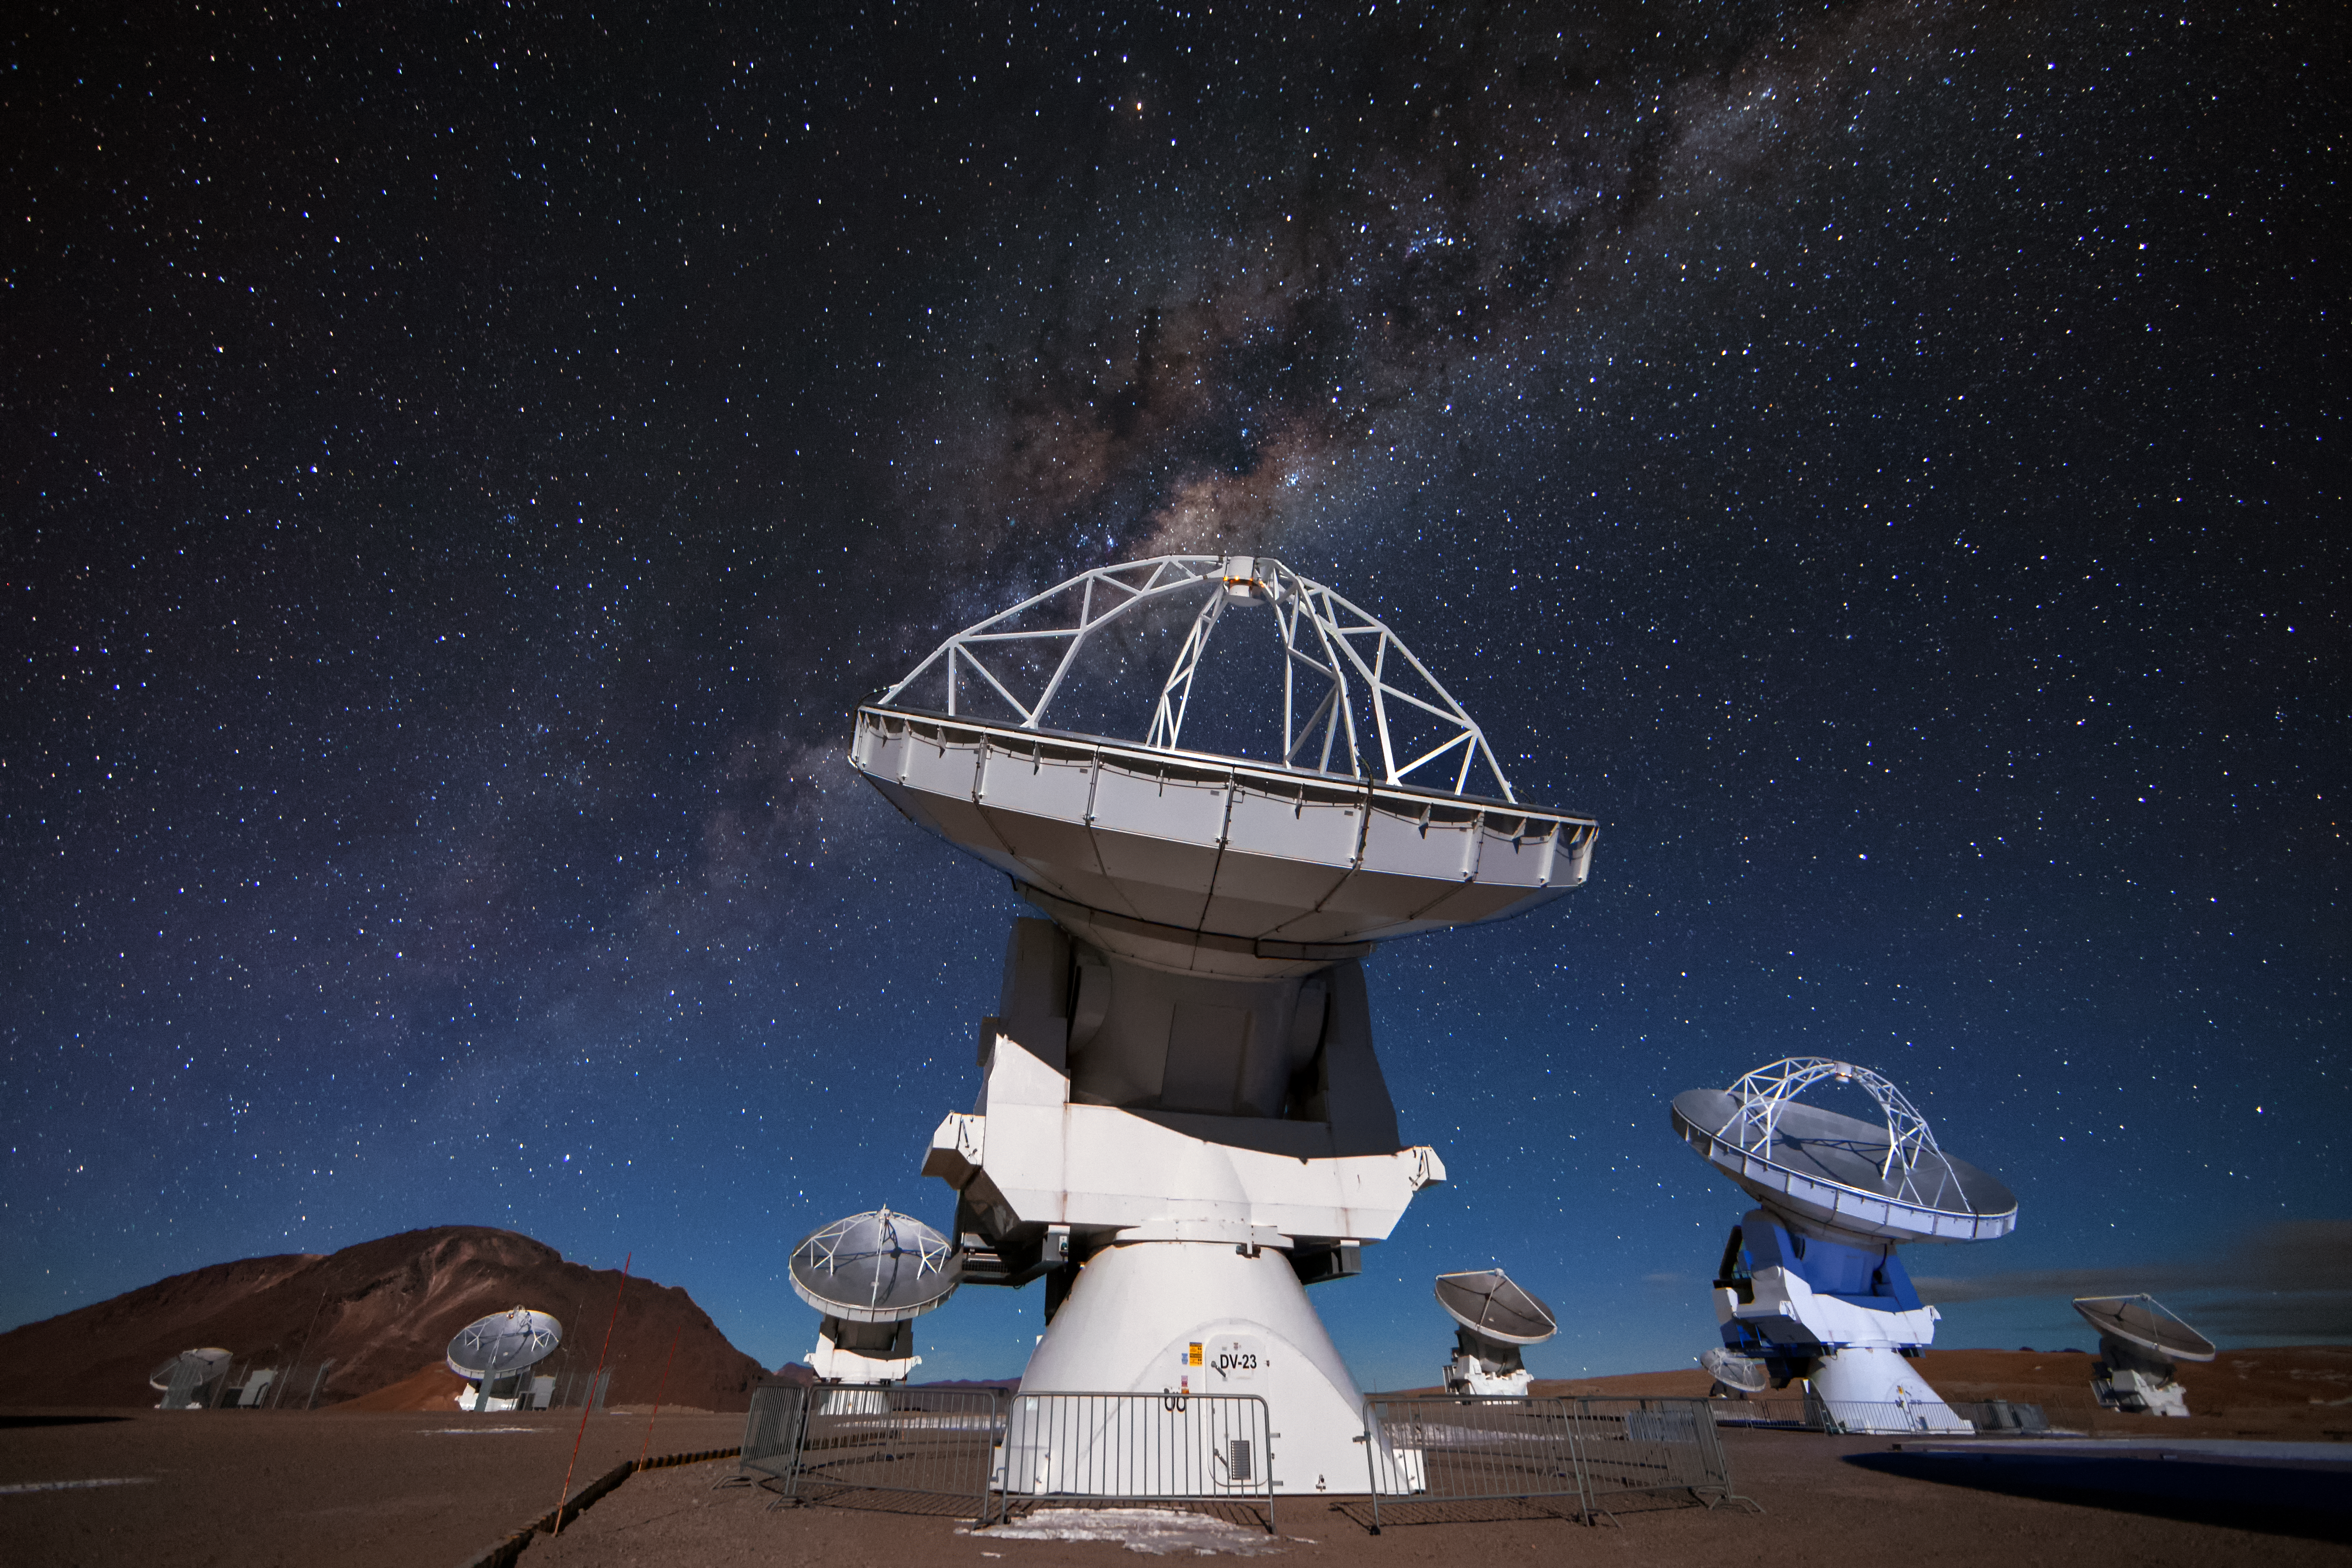

ALMA beneath the stars

Several of the 12-metre antennas that comprise a part of the Atacama Large Millimeter/submillimeter Array (ALMA) peer at targets in the night sky. The recognisable glow of the Milky Way cuts across the image amongst a sea of stars.

Credit: A. Duro/ESO